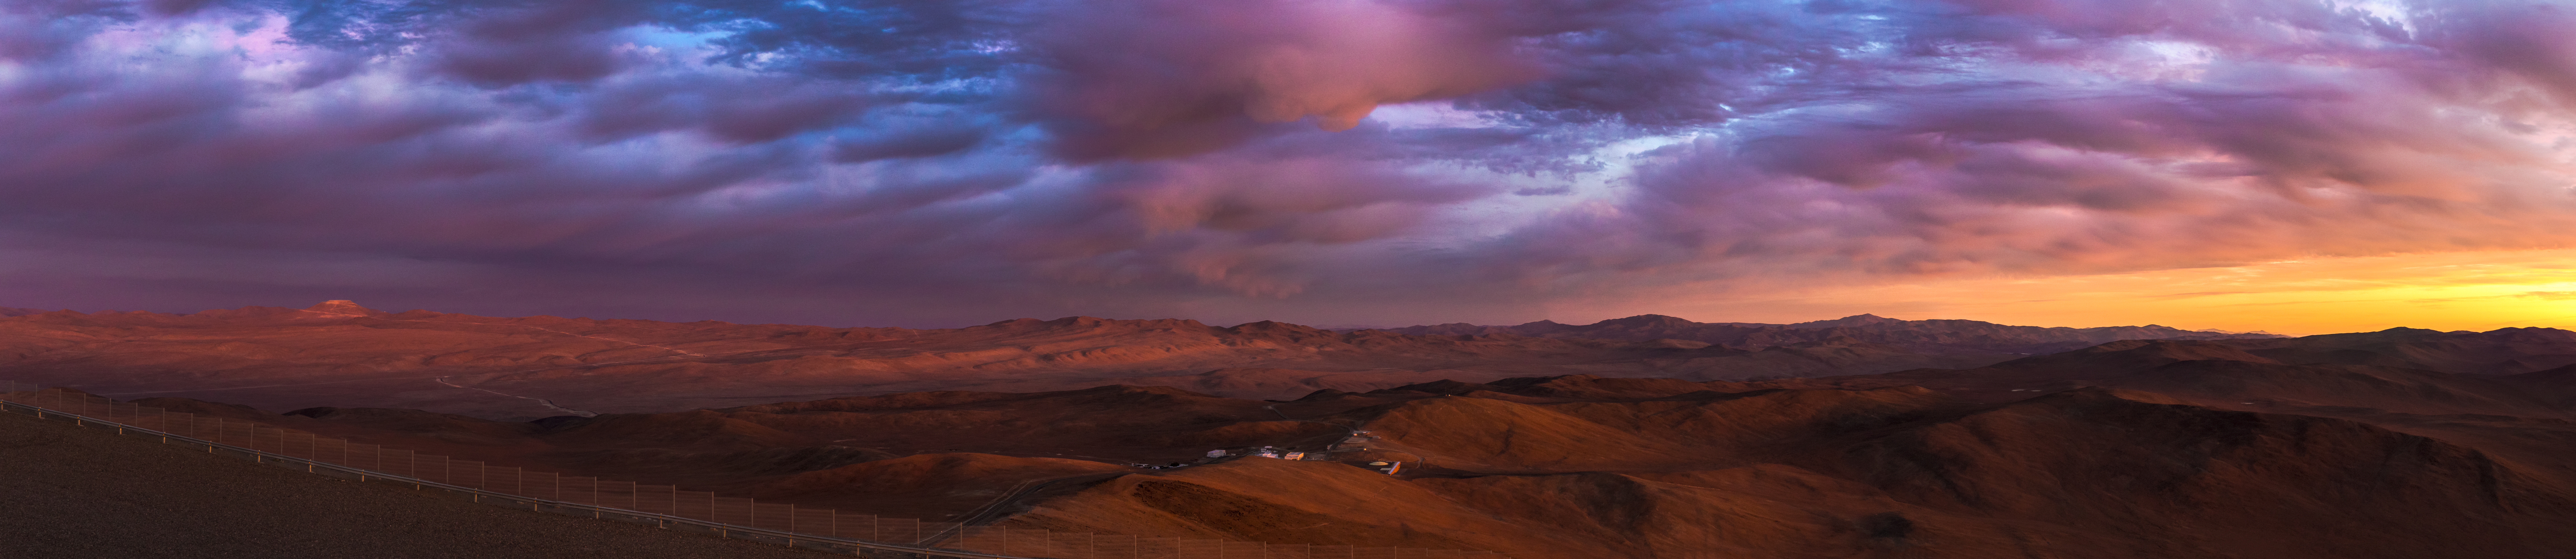

Cerro Armazones illuminated

This panoramic view displays the Cerro Armazones mountain at a distance on the left, illuminated by the sunset's reddish light, which is reflected by the land and high clouds. With an altitude of 3046 metres, Cerro Armazones is situated in the central part of the Chilean Atacama Desert, some 20 kilometres from Cerro Paranal, home of ESO's Very Large Telescope (VLT).

Credit: ESO/M. Claro